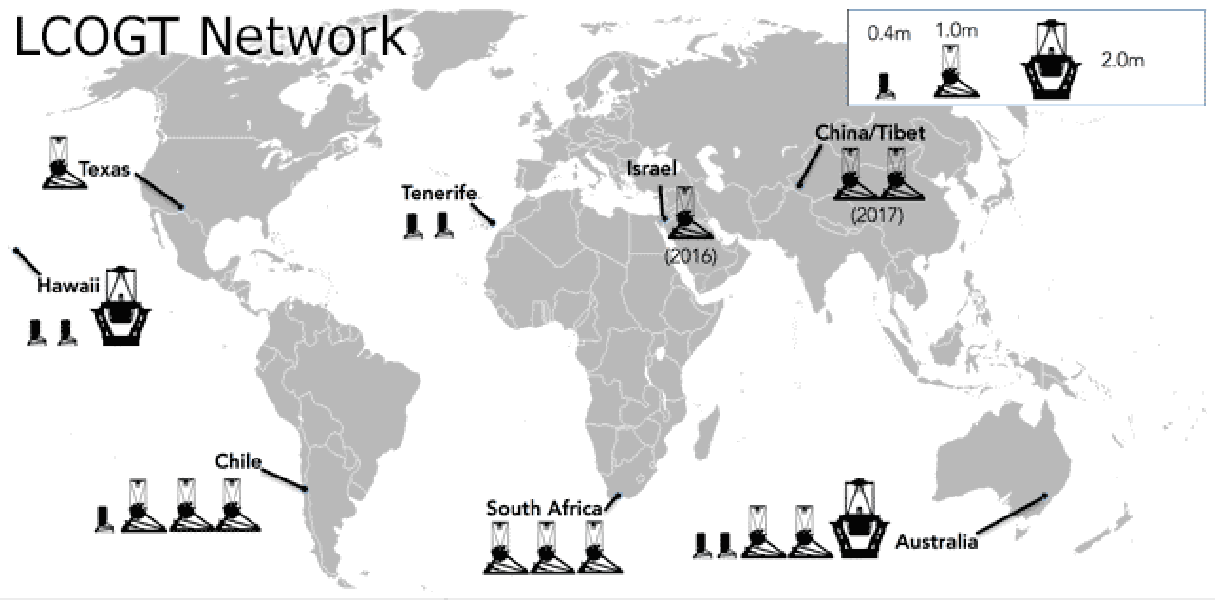

NSF Funds Open Access to Las Cumbres Observatory

Beginning in 2017, open access time on the LCO global telescope network will be available to the US community through the NOAO TAC. The LCO network includes nine 1m and two 2m optical telescopes that are optimized for time-domain studies. A call for proposals will be issued by NOAO early next year.

Credit: LCOGT